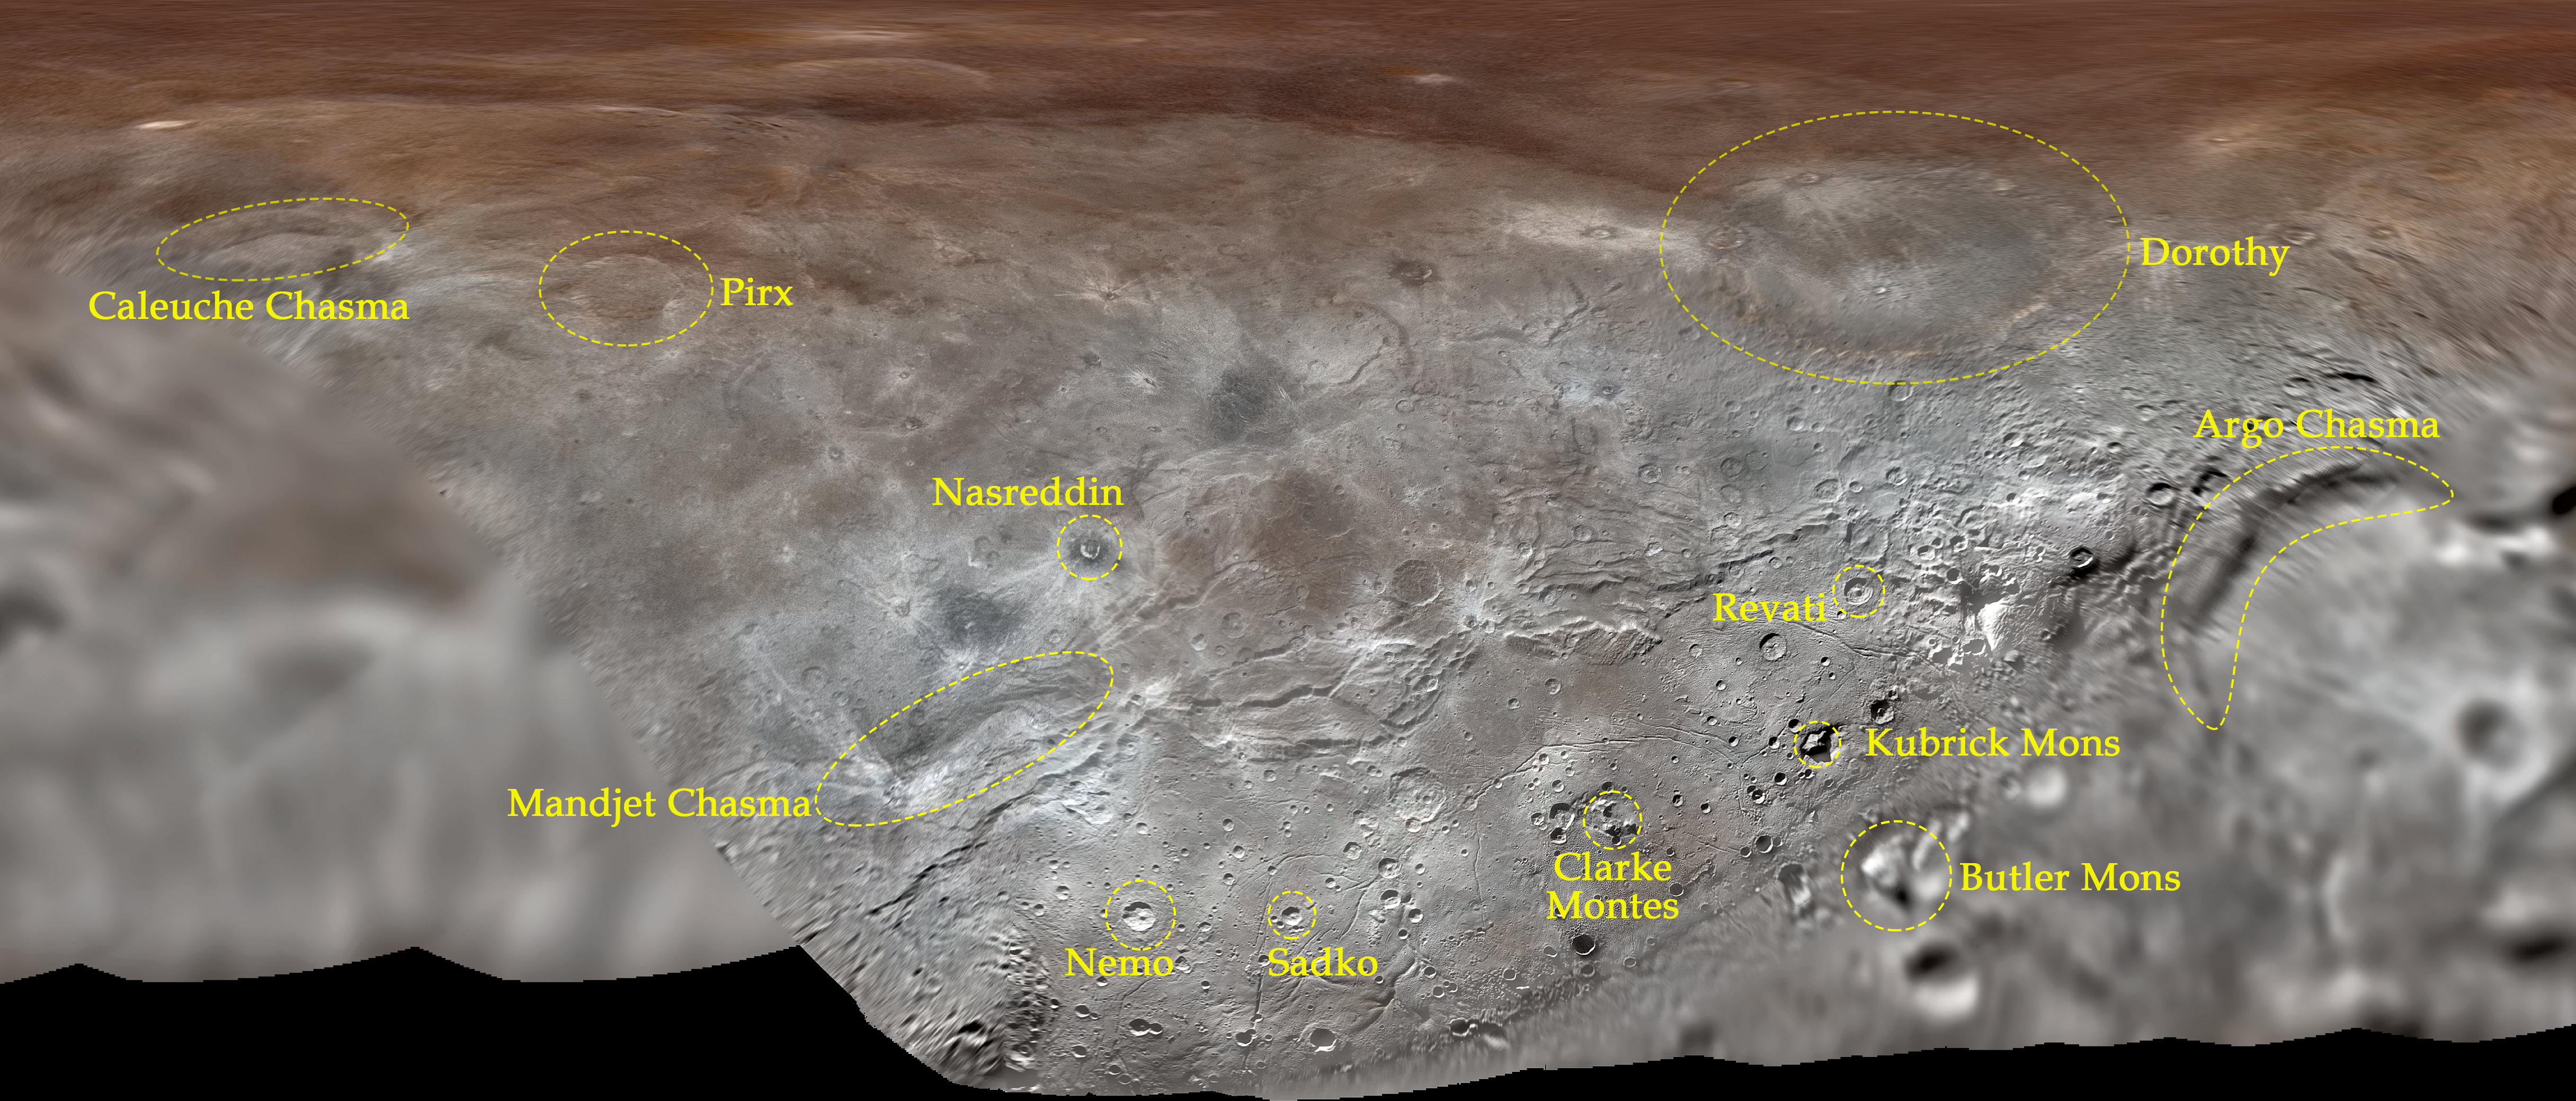

Map projection of Charon

Map projection of Charon, the largest of Pluto’s five moons, annotated with its first set of official feature names. With a diameter of about 1215 km, the France-sized moon is one of largest known objects in the Kuiper Belt, the region of icy, rocky bodies beyond Neptune.

Credit: NASA/Johns Hopkins University Applied Physics Laboratory/Southwest Research Institute